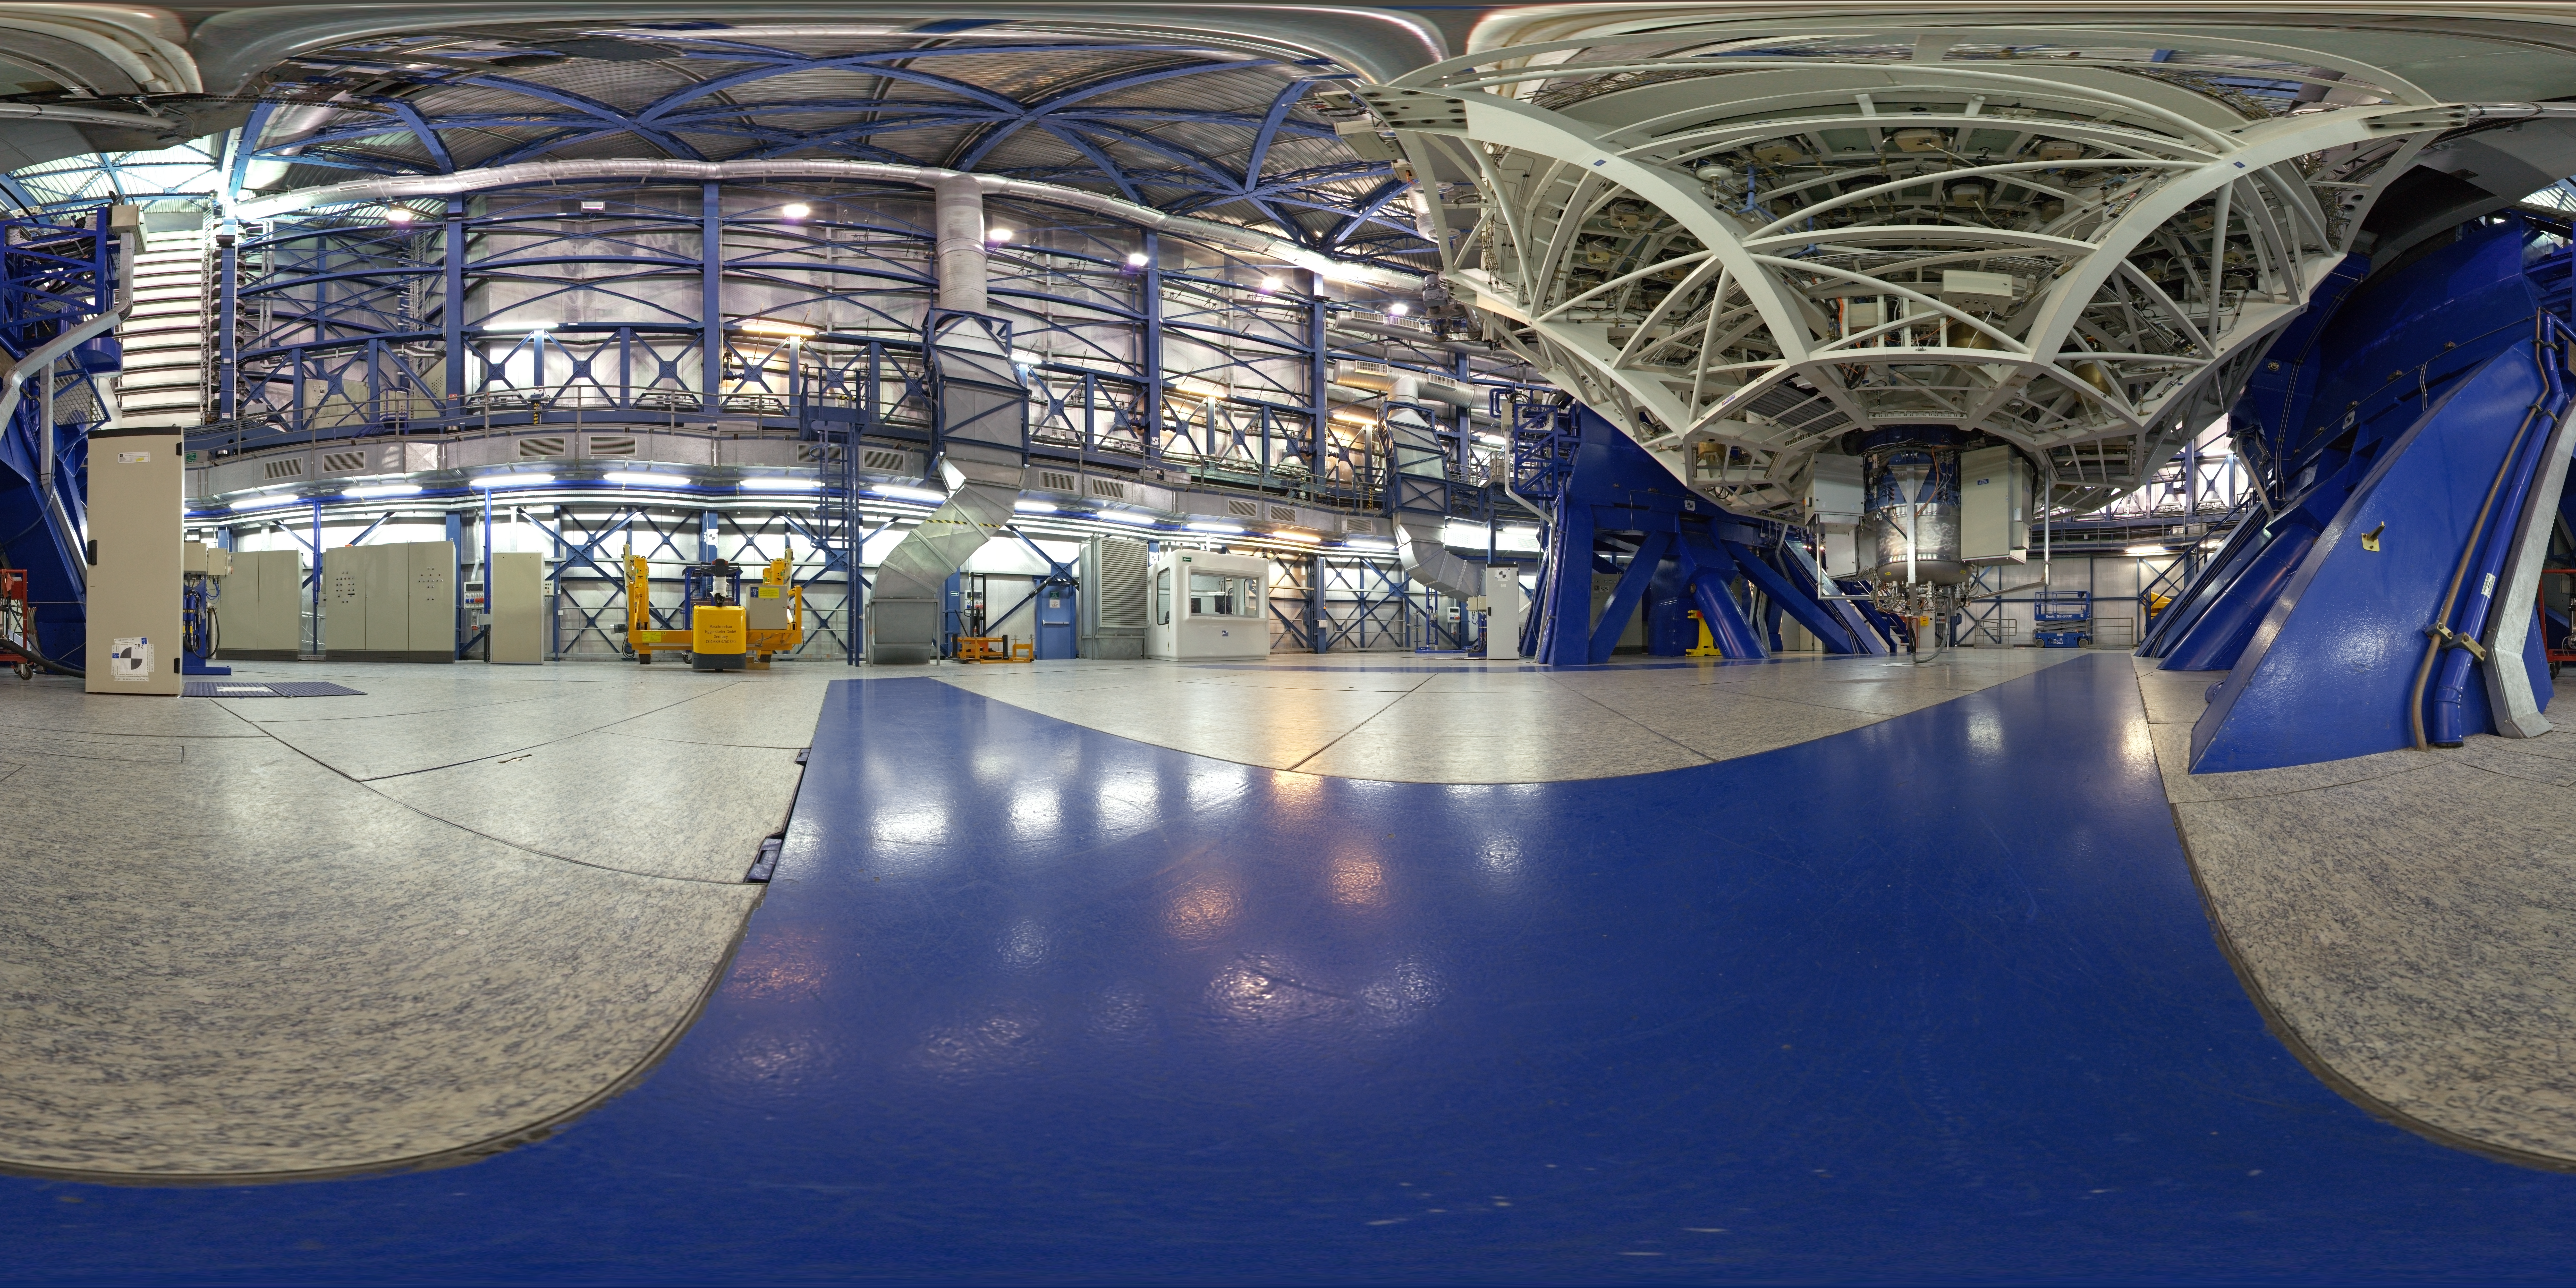

Panoramic view inside the dome

360 degree panorama taken inside the dome of the Very Large Telescope Unit 3.

Credit: ESO